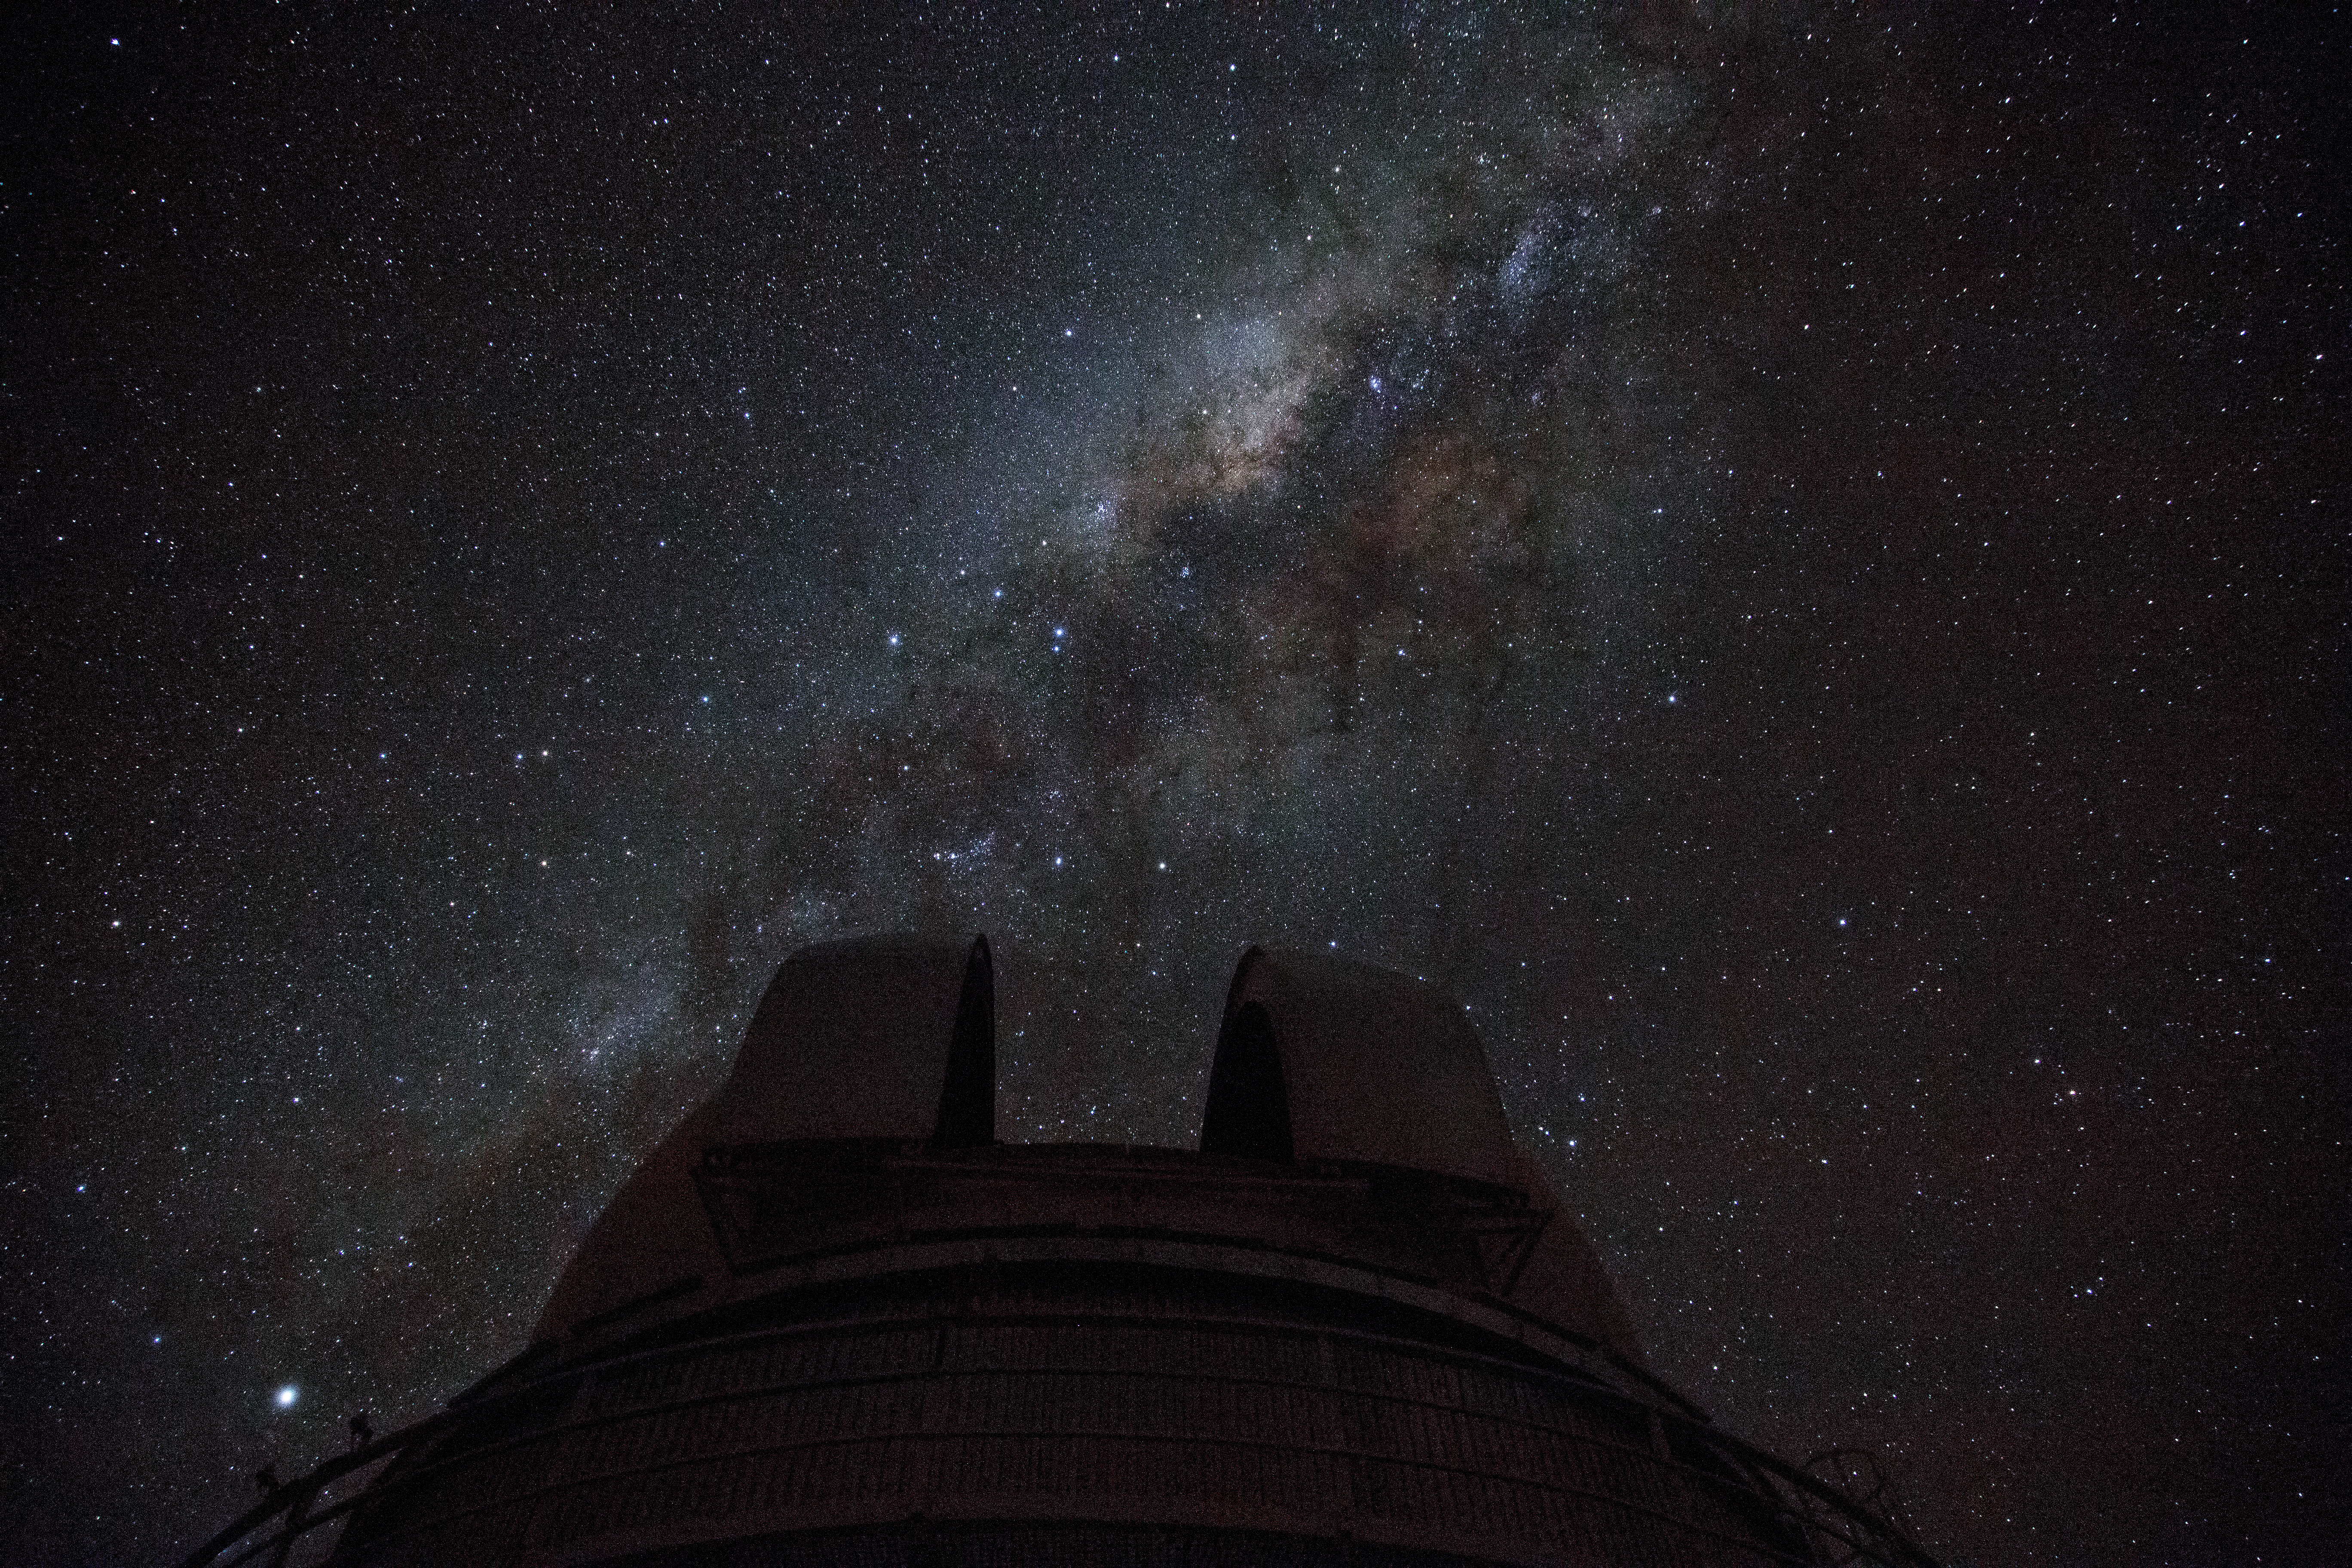

The Milky Way above La Silla

This image shows the Milky Way arching above the ESO 1-metre Schmidt Telescope at the La Silla observatory. La Silla is located on the outskirts of the Chilean Atacama Desert, 600 km north of Santiago de Chile and at an altitude of 2400 metres. Set so far from light pollution the site has one of the darkest night skies on Earth.

Credit: Diana Juncher/ESO